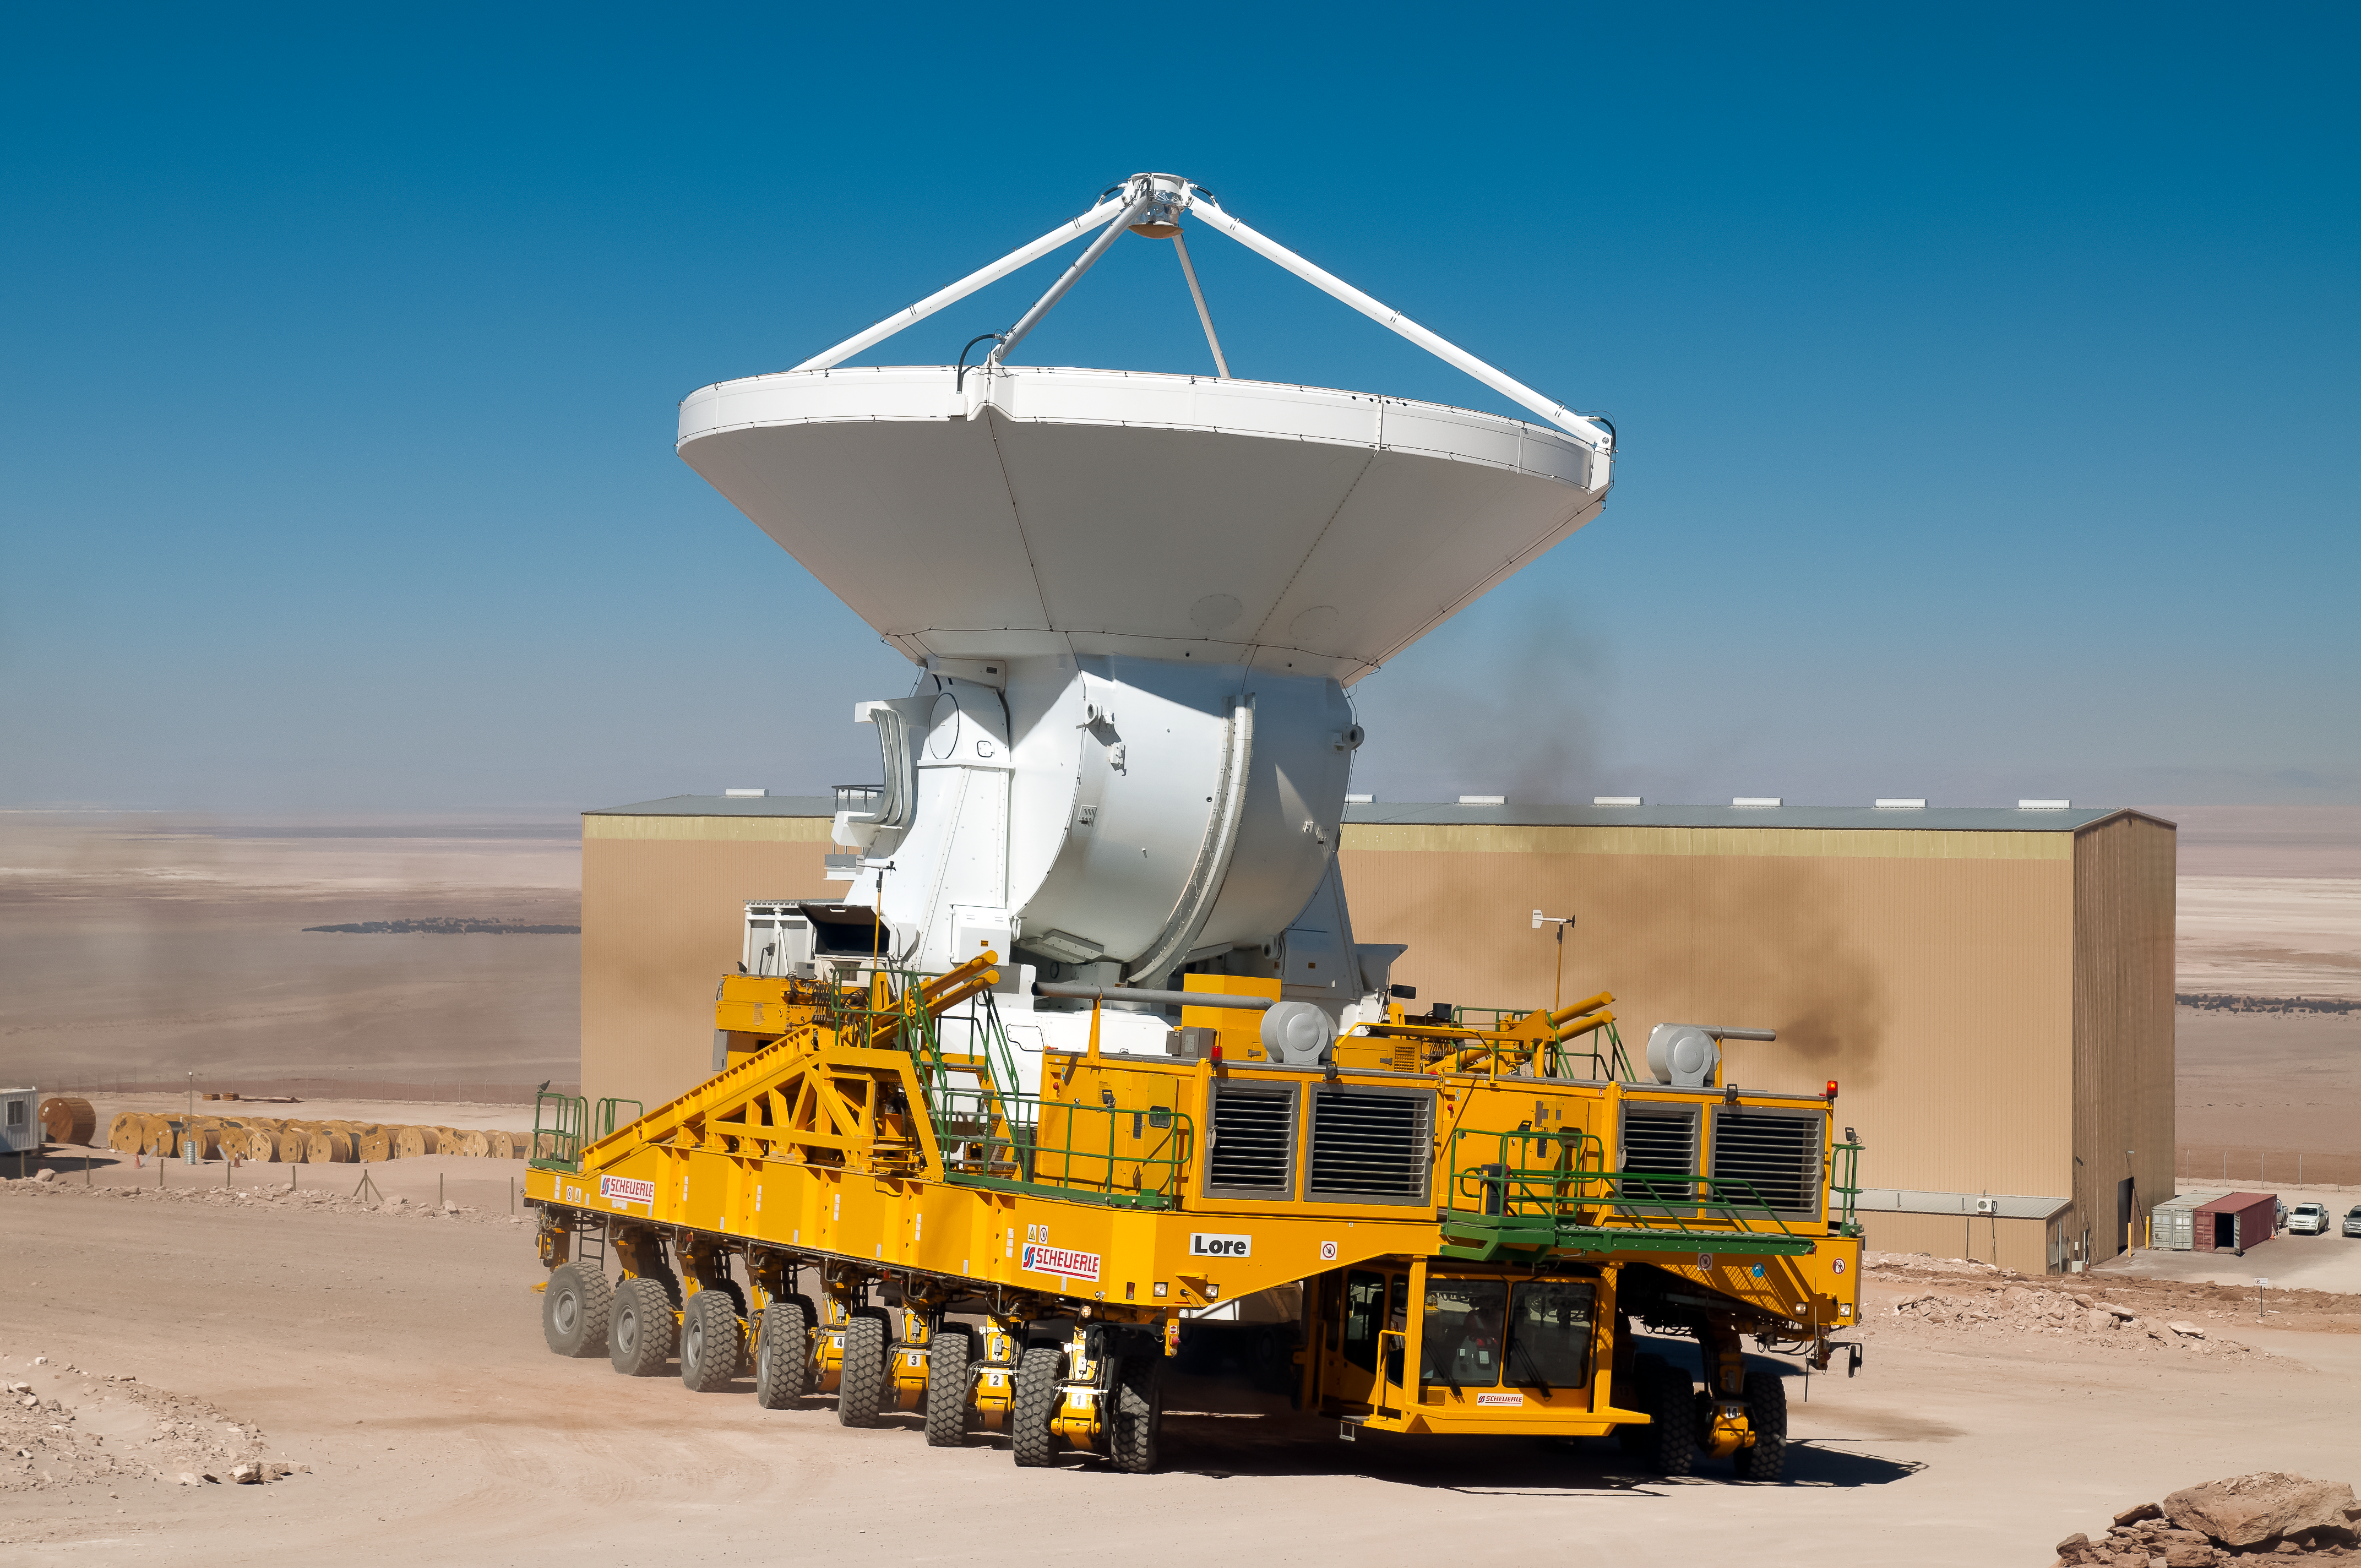

Heavy lifting

One of the two mighty ALMA transporters is carrying an Antenna of ALMA.

Credit: A. Caproni/ESO